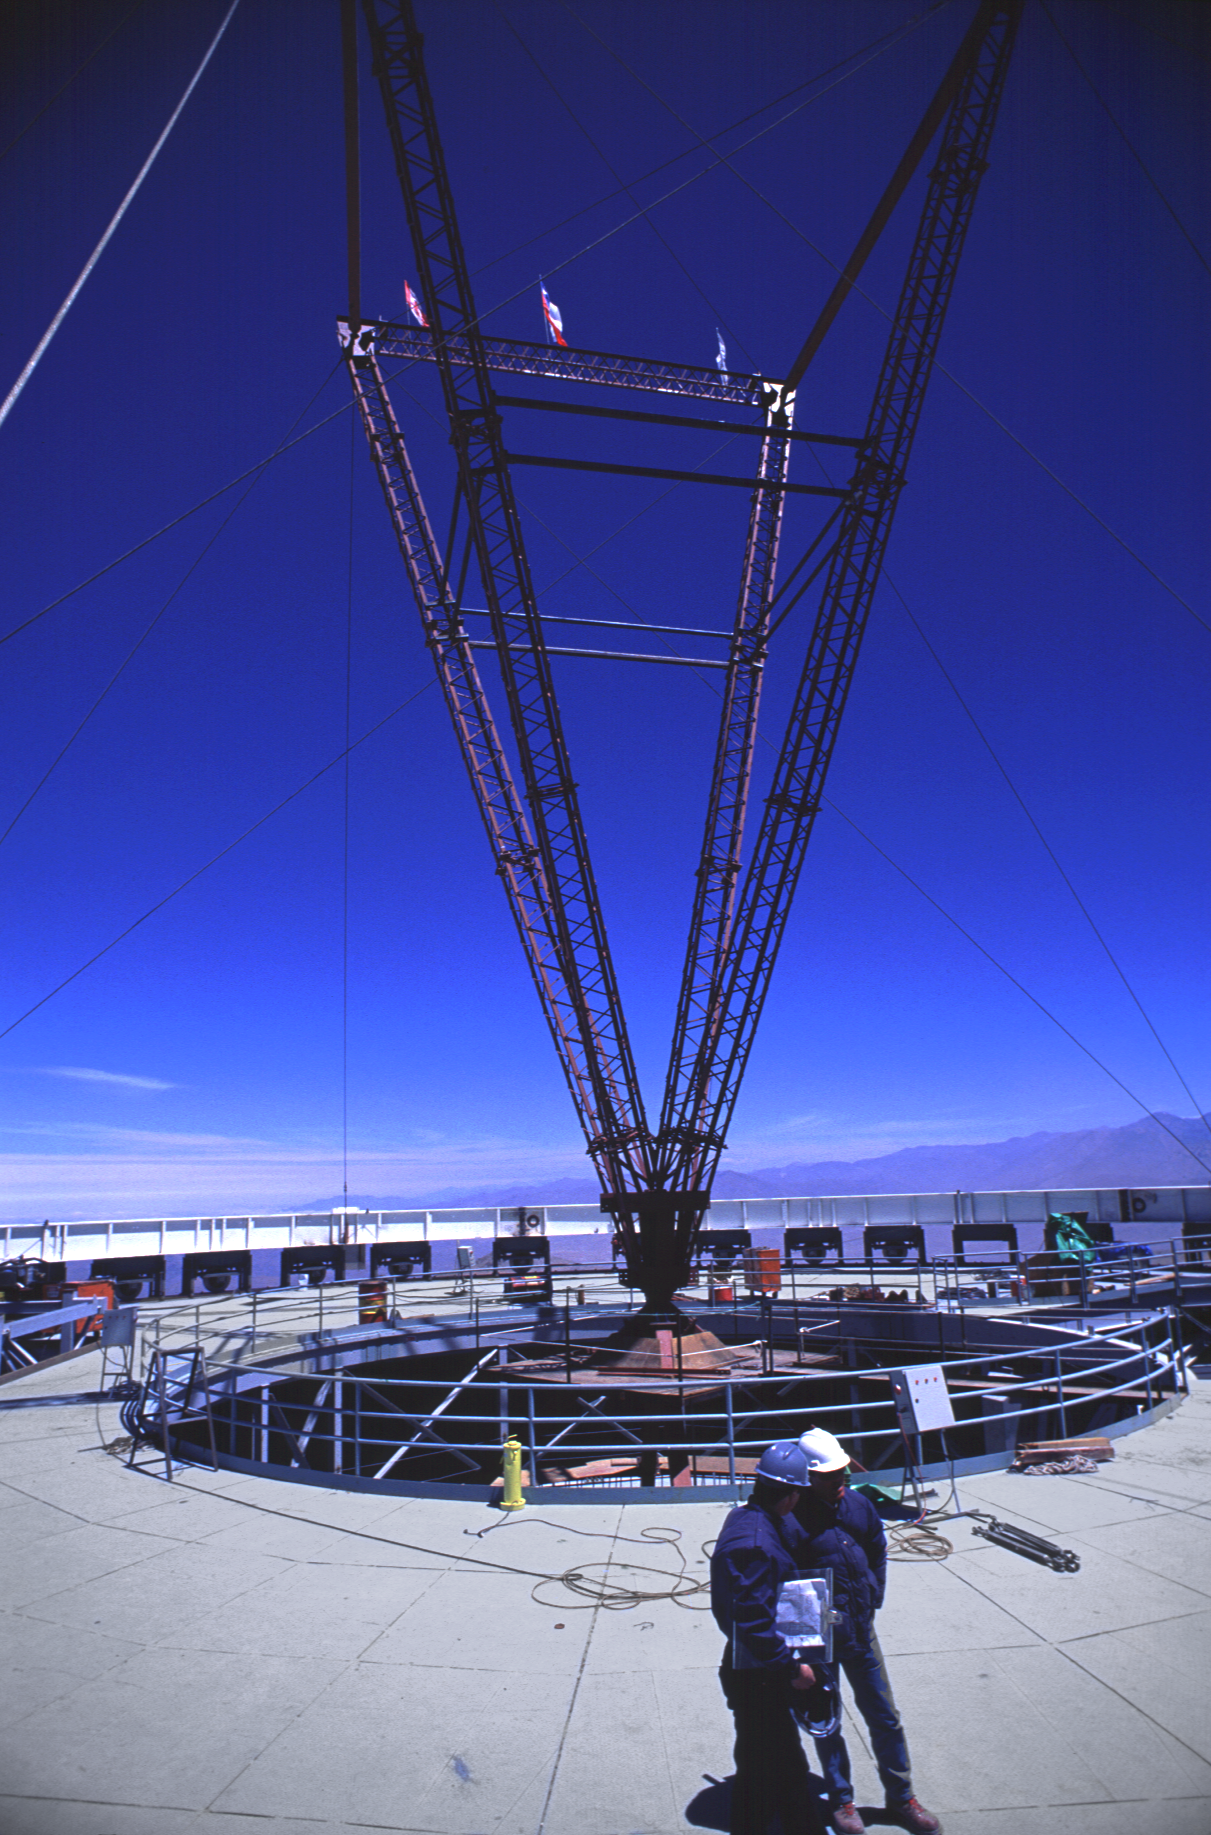

Gemini South, Cerro Pachon

Construction at Cerro Pachon, Chile, in late January of 1998, in preparation for the Gemini South 8-meter telescope.

Credit: NOIRLab/NSF/AURA